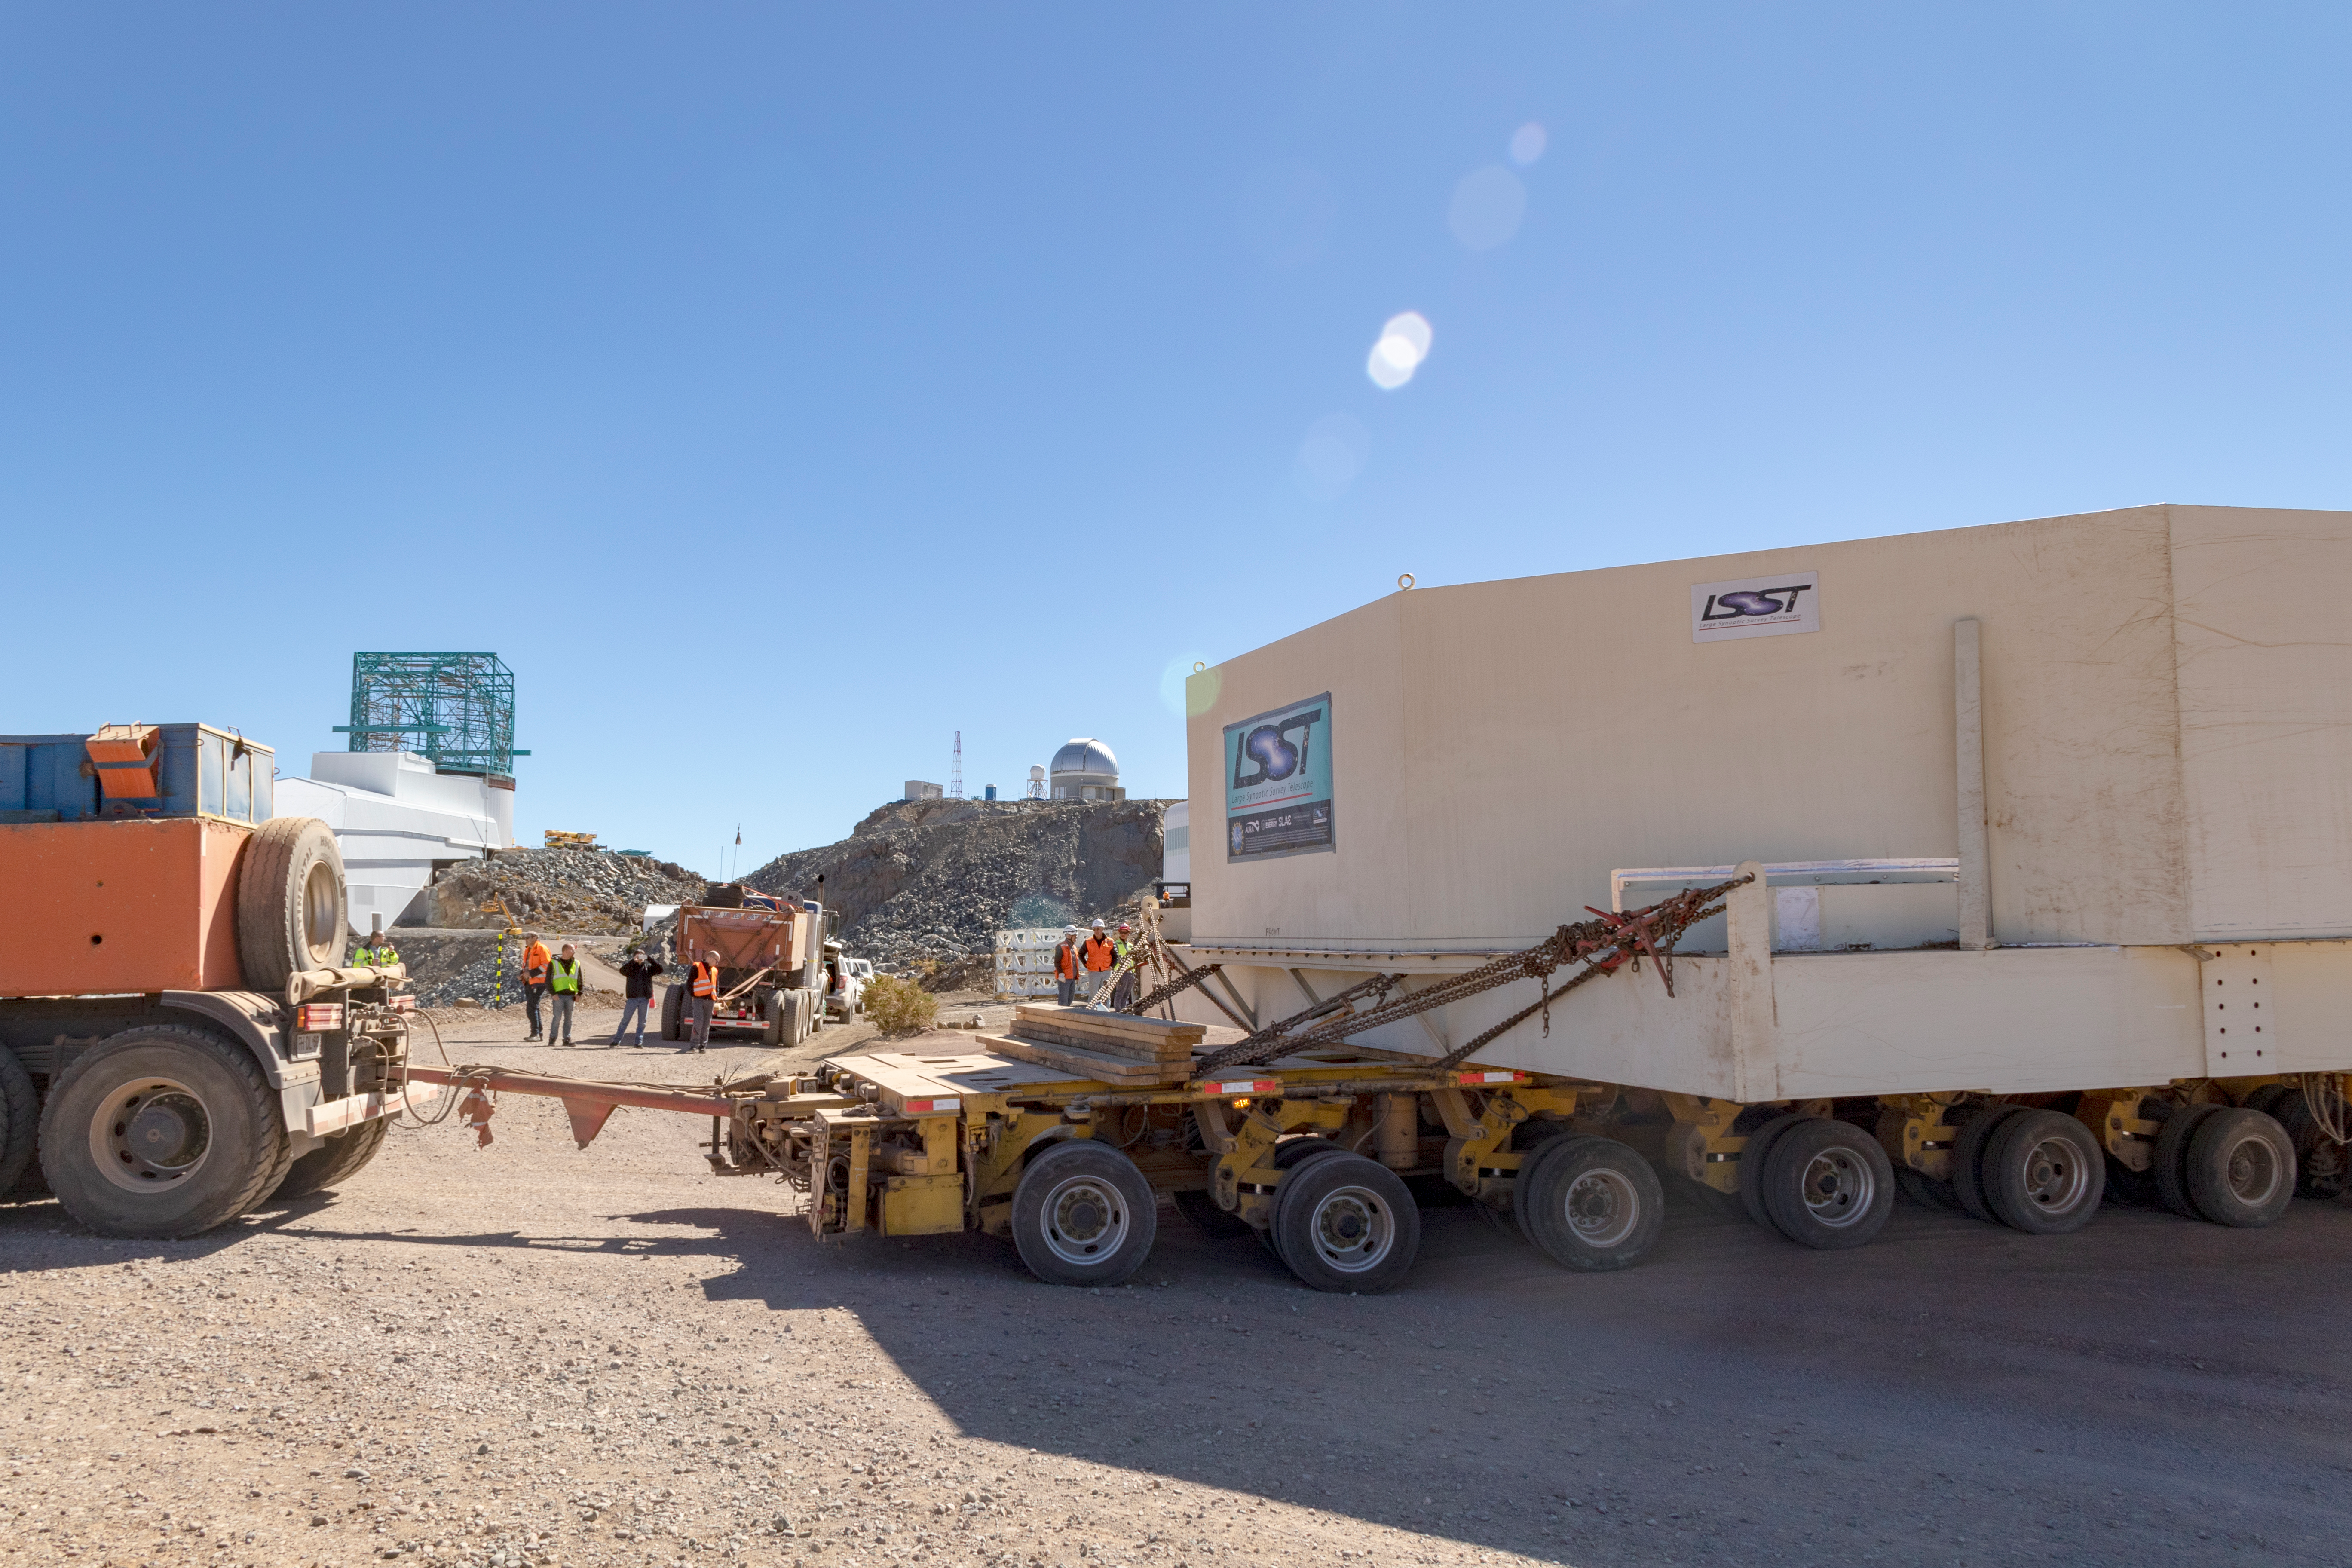

M1M3 Transported to the Summit

The LSST Primary/Tertiary Mirror (M1M3) arrived in the port of Coquimbo on May 7, and was transported to the LSST summit facility building over the next several days. It arrived on the summit on May 11, 2019.

Credit: Rubin Observatory/NSF/AURA